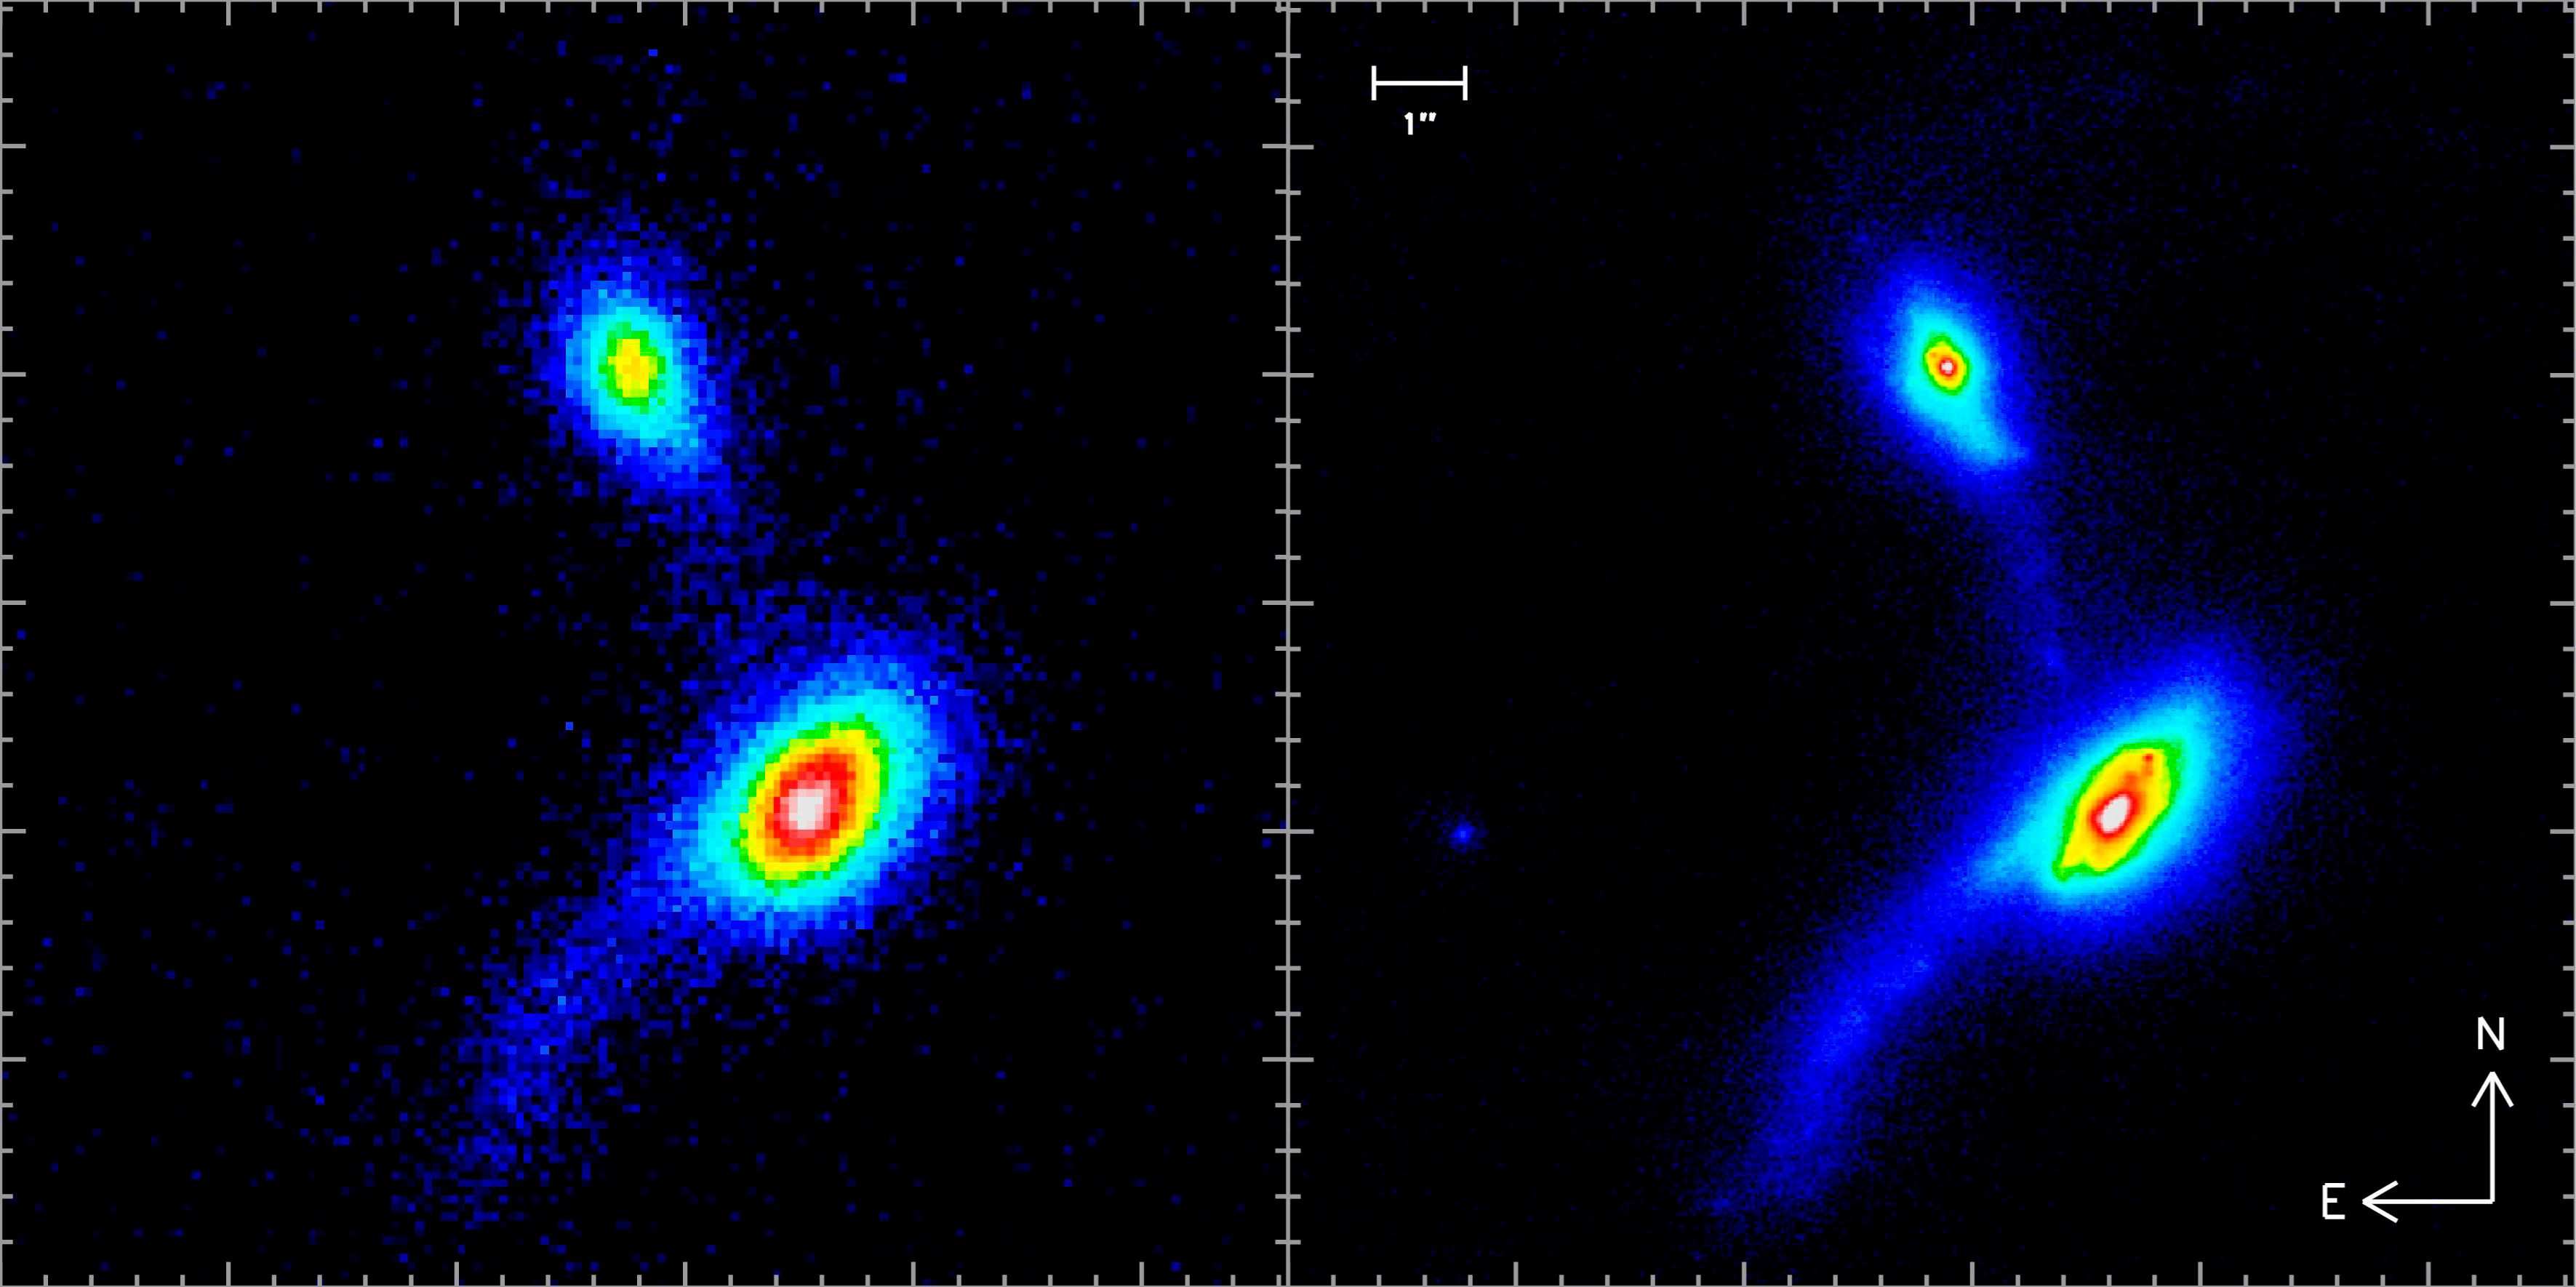

The interacting galaxies IRAS 09061-1248

This comparison between the seeing-limited image (from the UKIRT archive, left) and the LGS-AO image of the pair of interacting galaxies IRAS 09061-1248 shows the vast amount more detail the Adaptive Optics technique with laser guide star can reveal. The right image is a K-band image obtained with NACO and the LGS. The colour-code corresponds to intensity.

Credit: ESO